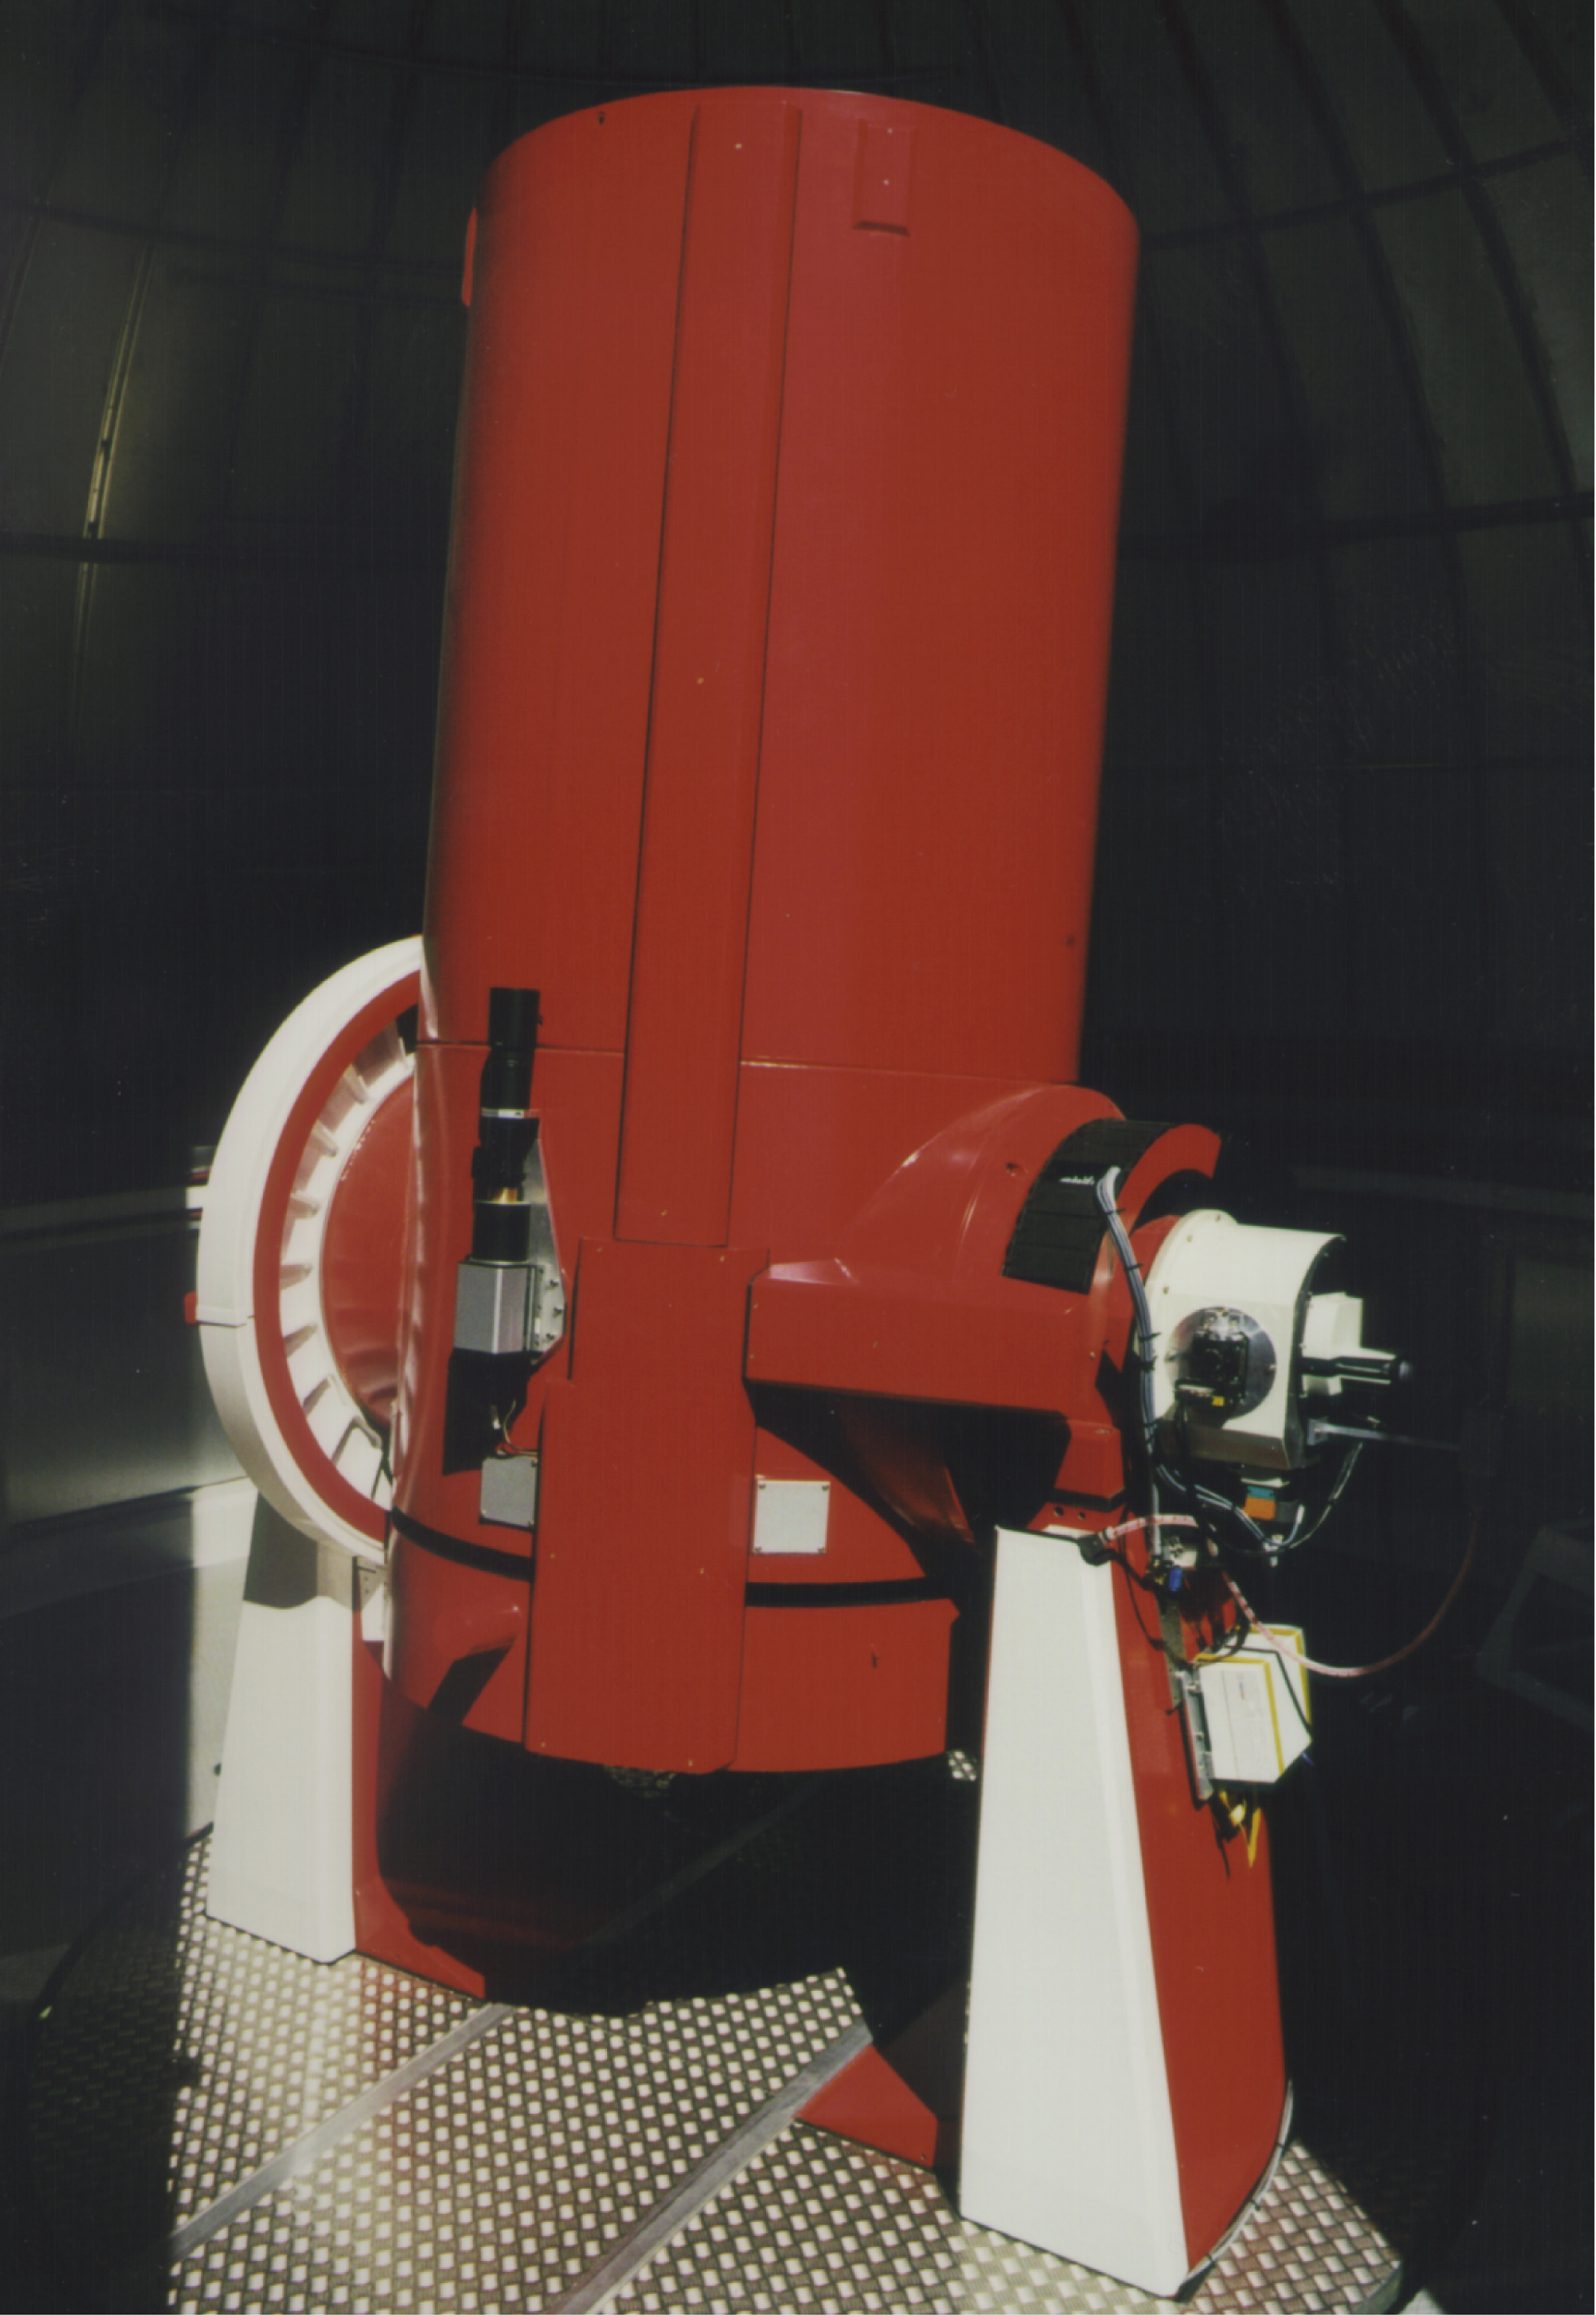

The Swiss 1.2-metre Leonhard Euler Telescope at La Silla

The Swiss 1.2-metre Leonhard Euler Telescope at the ESO La Silla Observatory

Credit: ESO